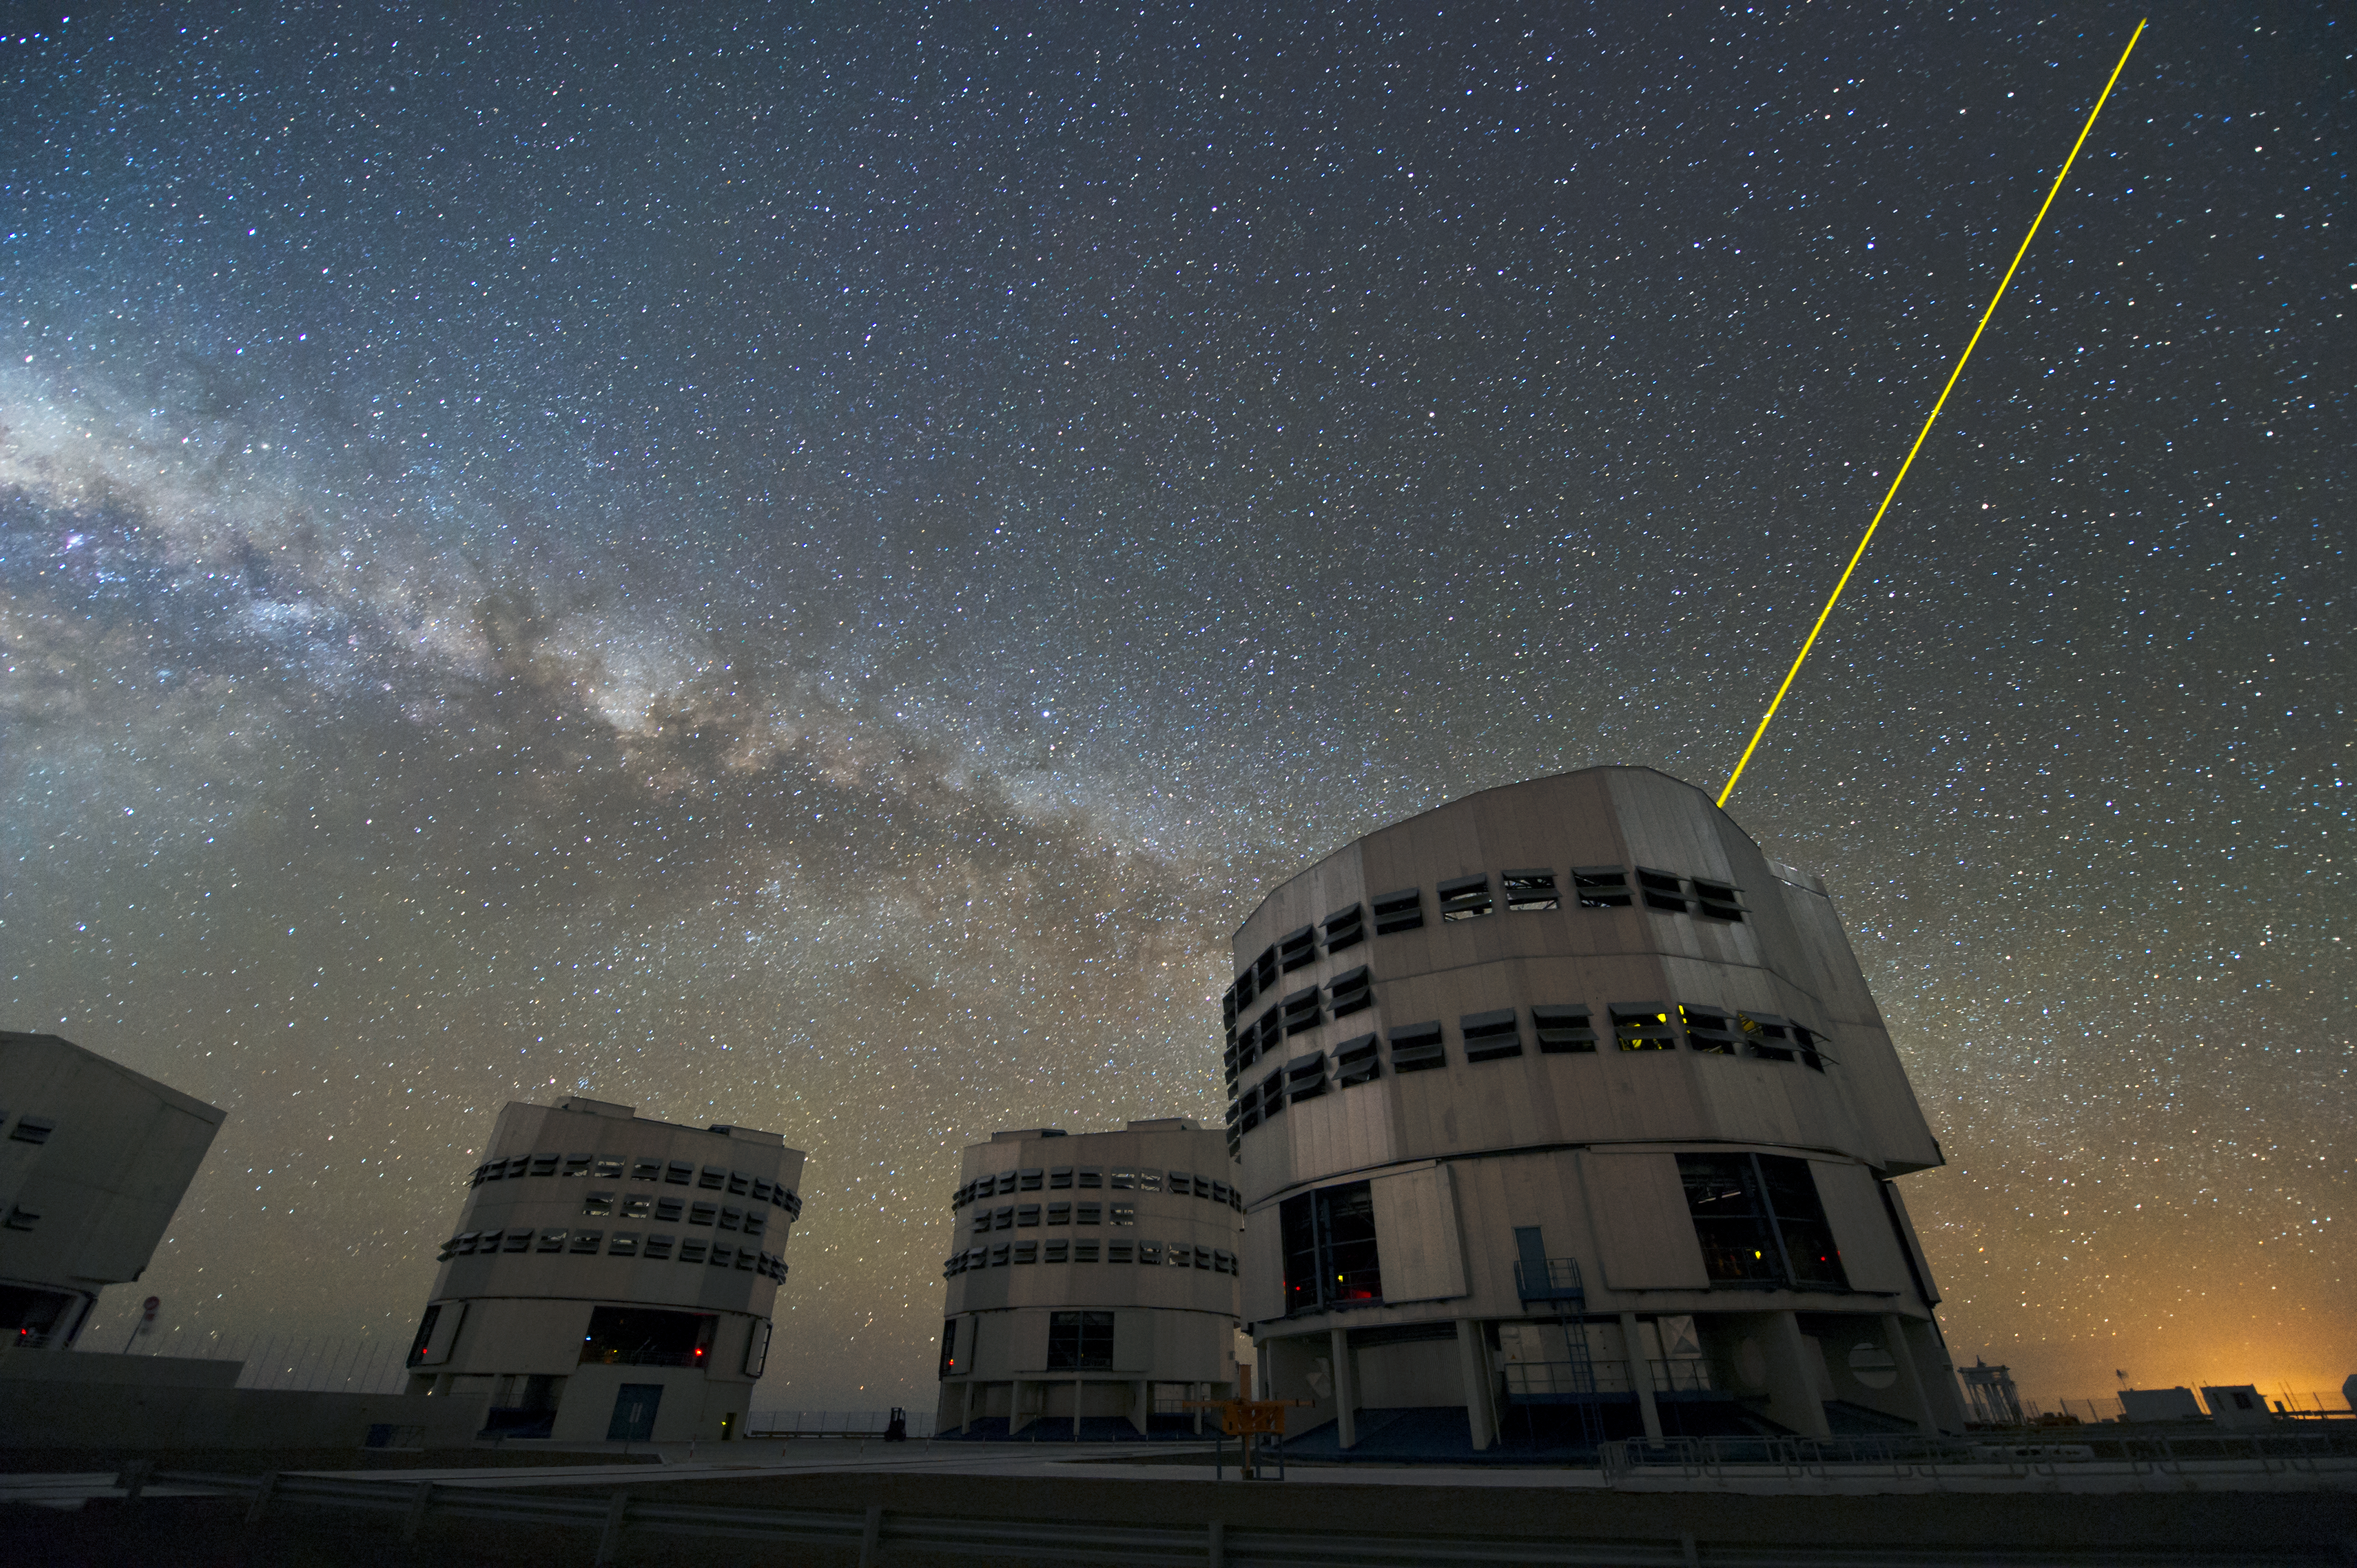

Giants at night

The four massive domes of ESO's Very Large Telescopes working at night. The unit at the left is casting its laser into the night in order to create an artificial star which is used as a guide for the adaptive optics system.

Credit: ESO/C. Malin